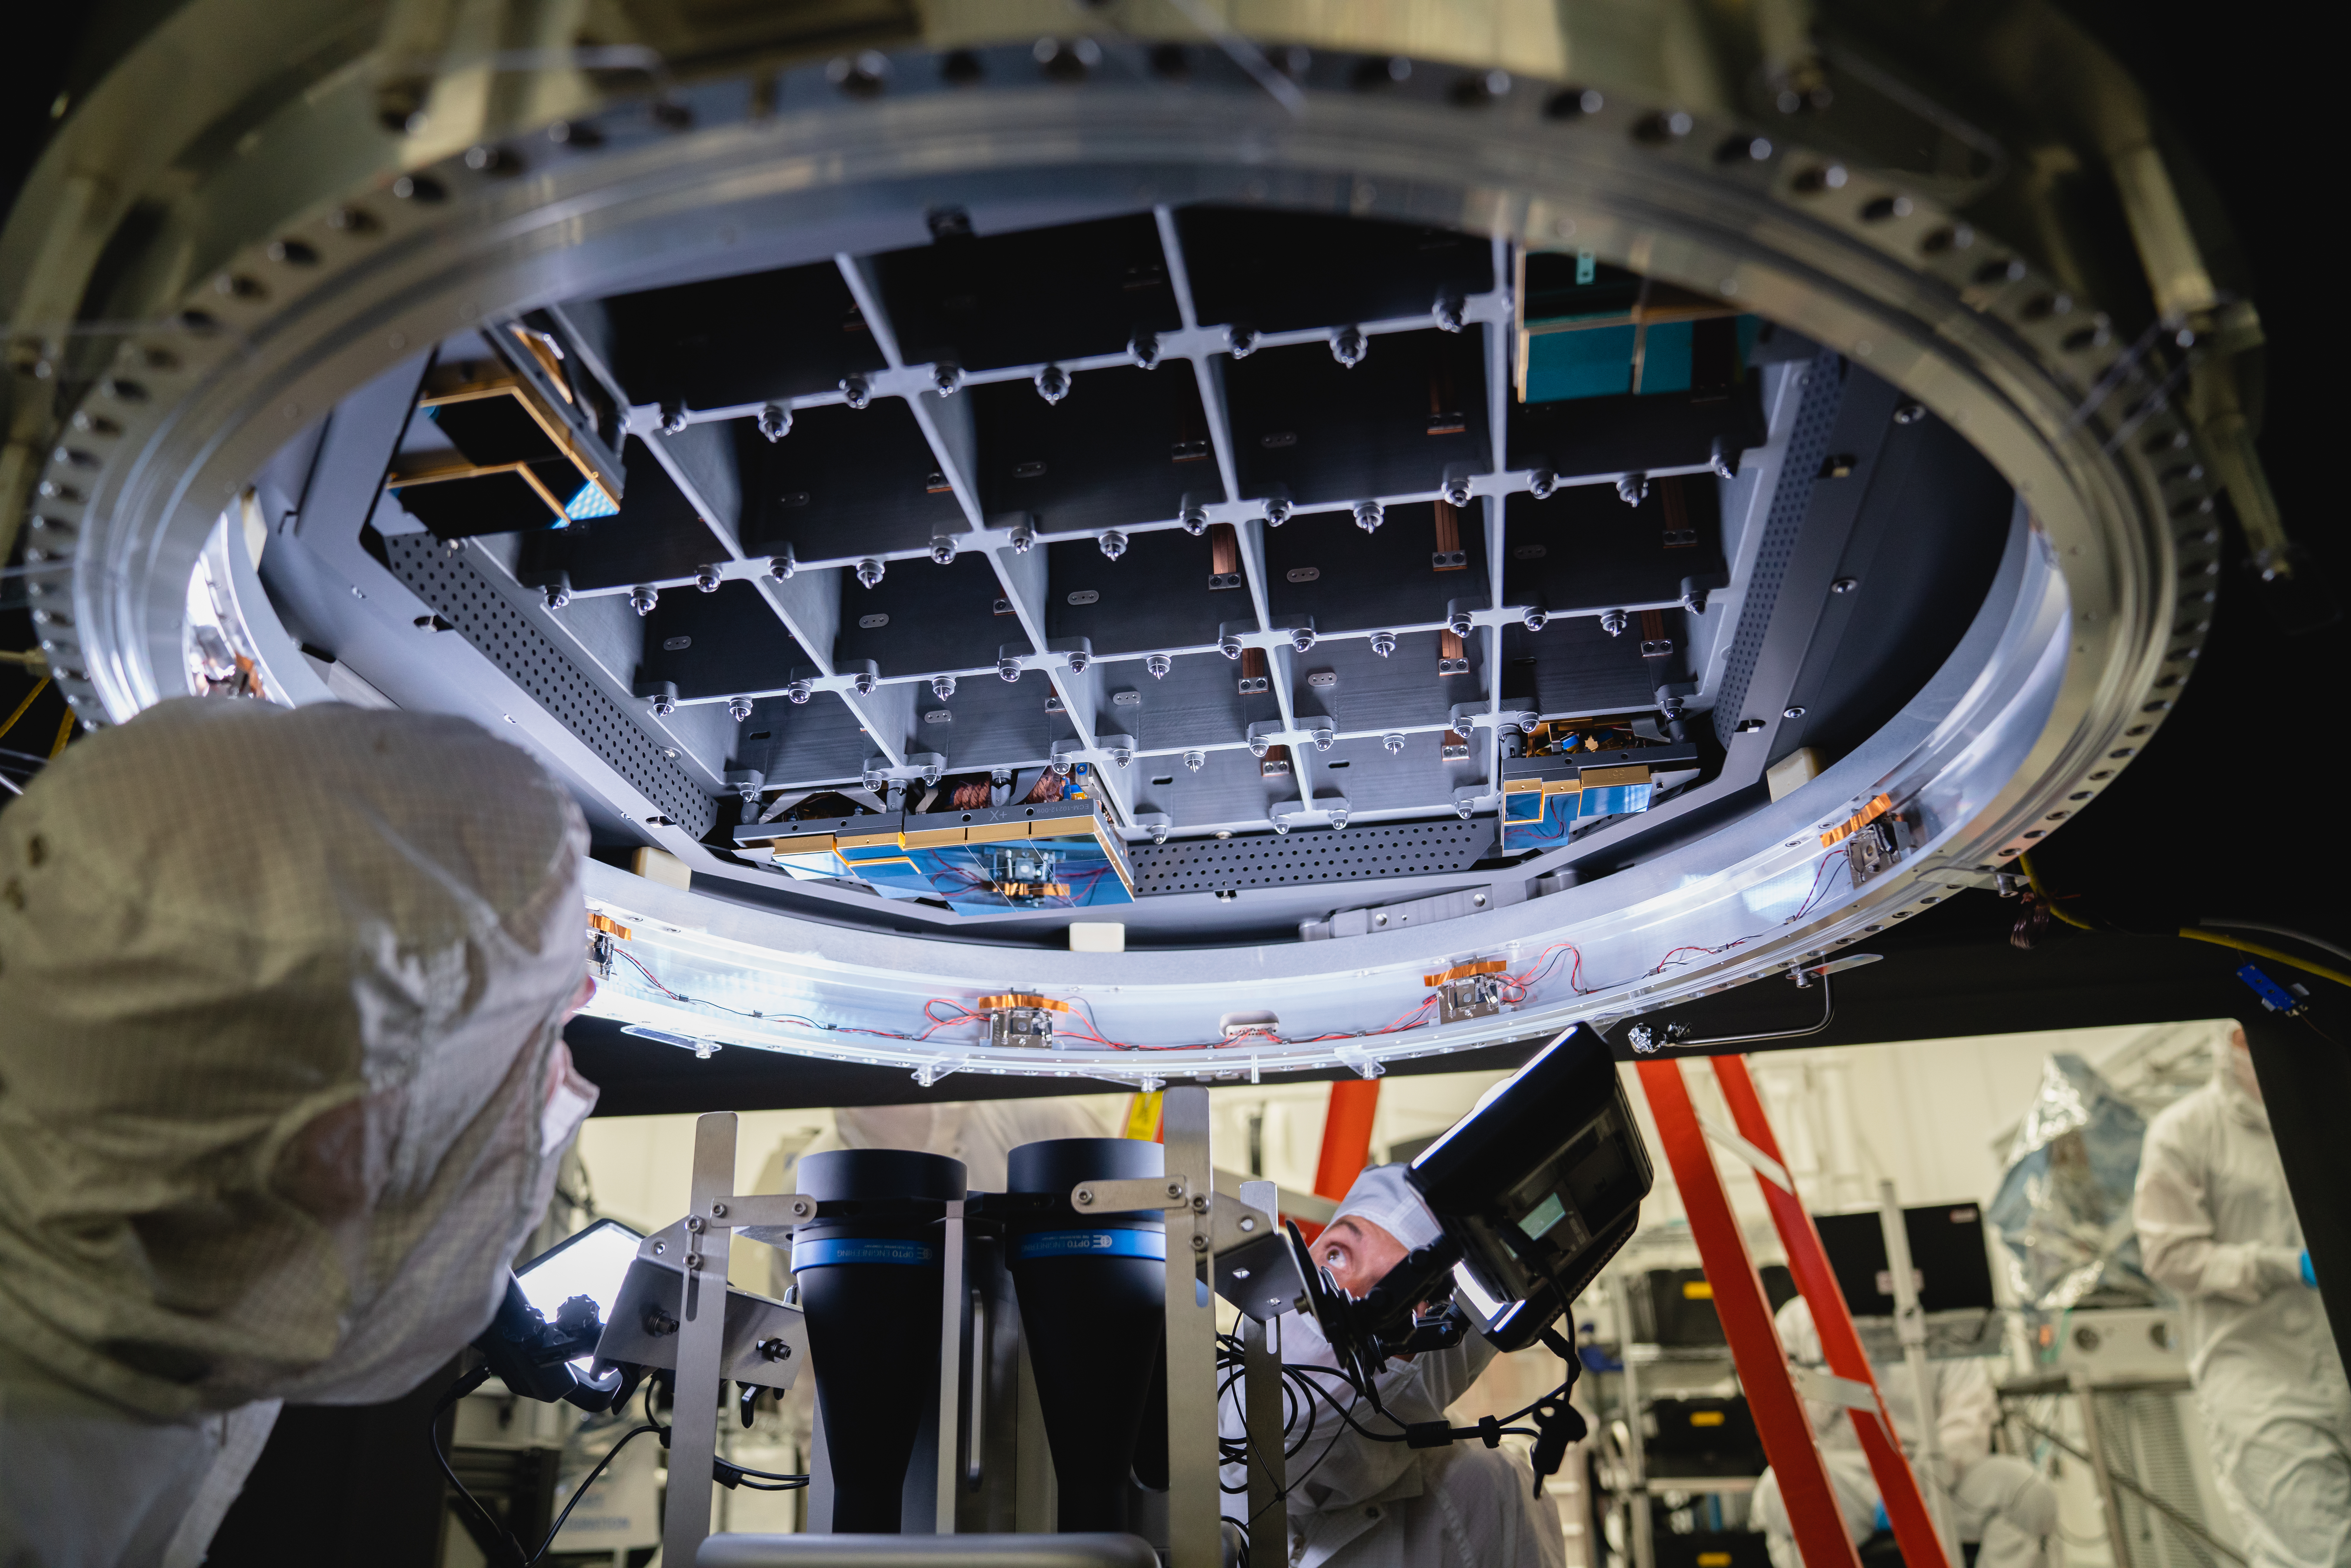

LSST 1st Science Raft

The Large Synoptic Survey Telescope (LSST) camera team has installed the first of 21 science rafts — 3-by-3 arrays of state-of-the-art imaging sensors. Together they'll take unprecedented 3,200-megapixel images of the night sky, which, over time, will produce the world's largest astrophysical movie.

Credit: Farrin Abbott/SLAC National Accelerator Laboratory